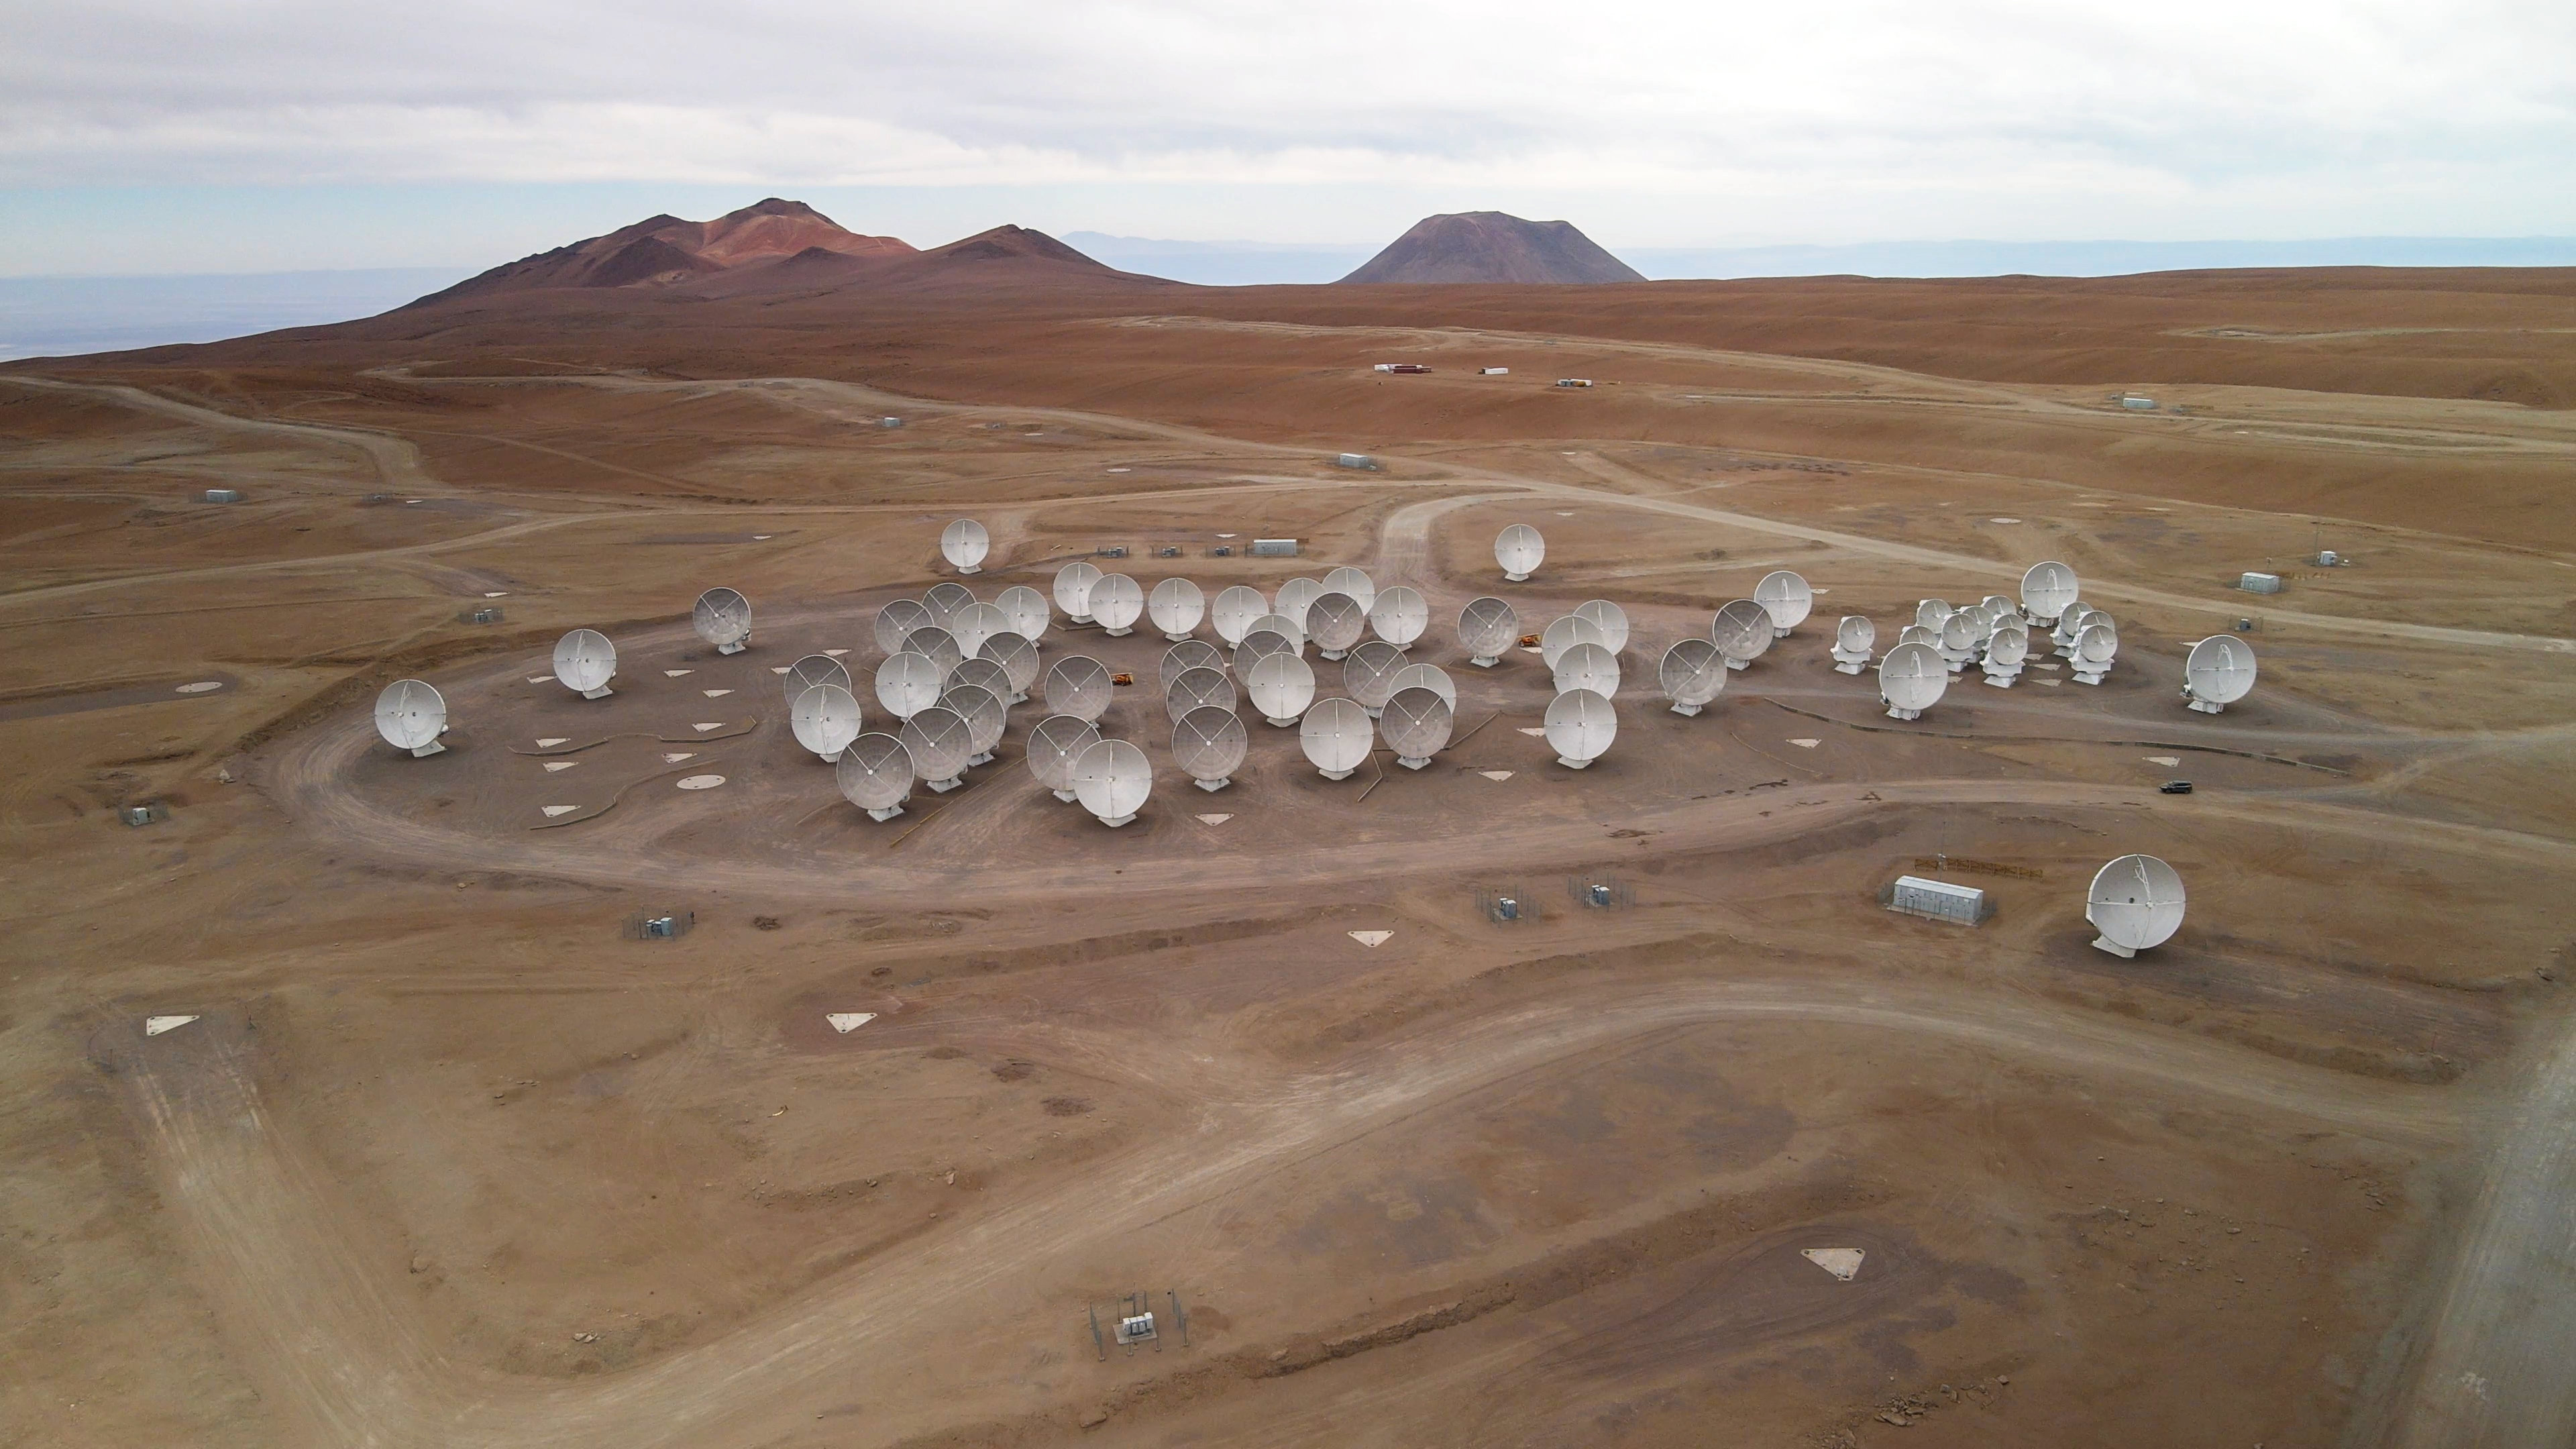

ALMA Observatory drone photo

A drone photo of ALMA Observatory taken in November 2022.

Credit: ESO/Angelos Tsaousis